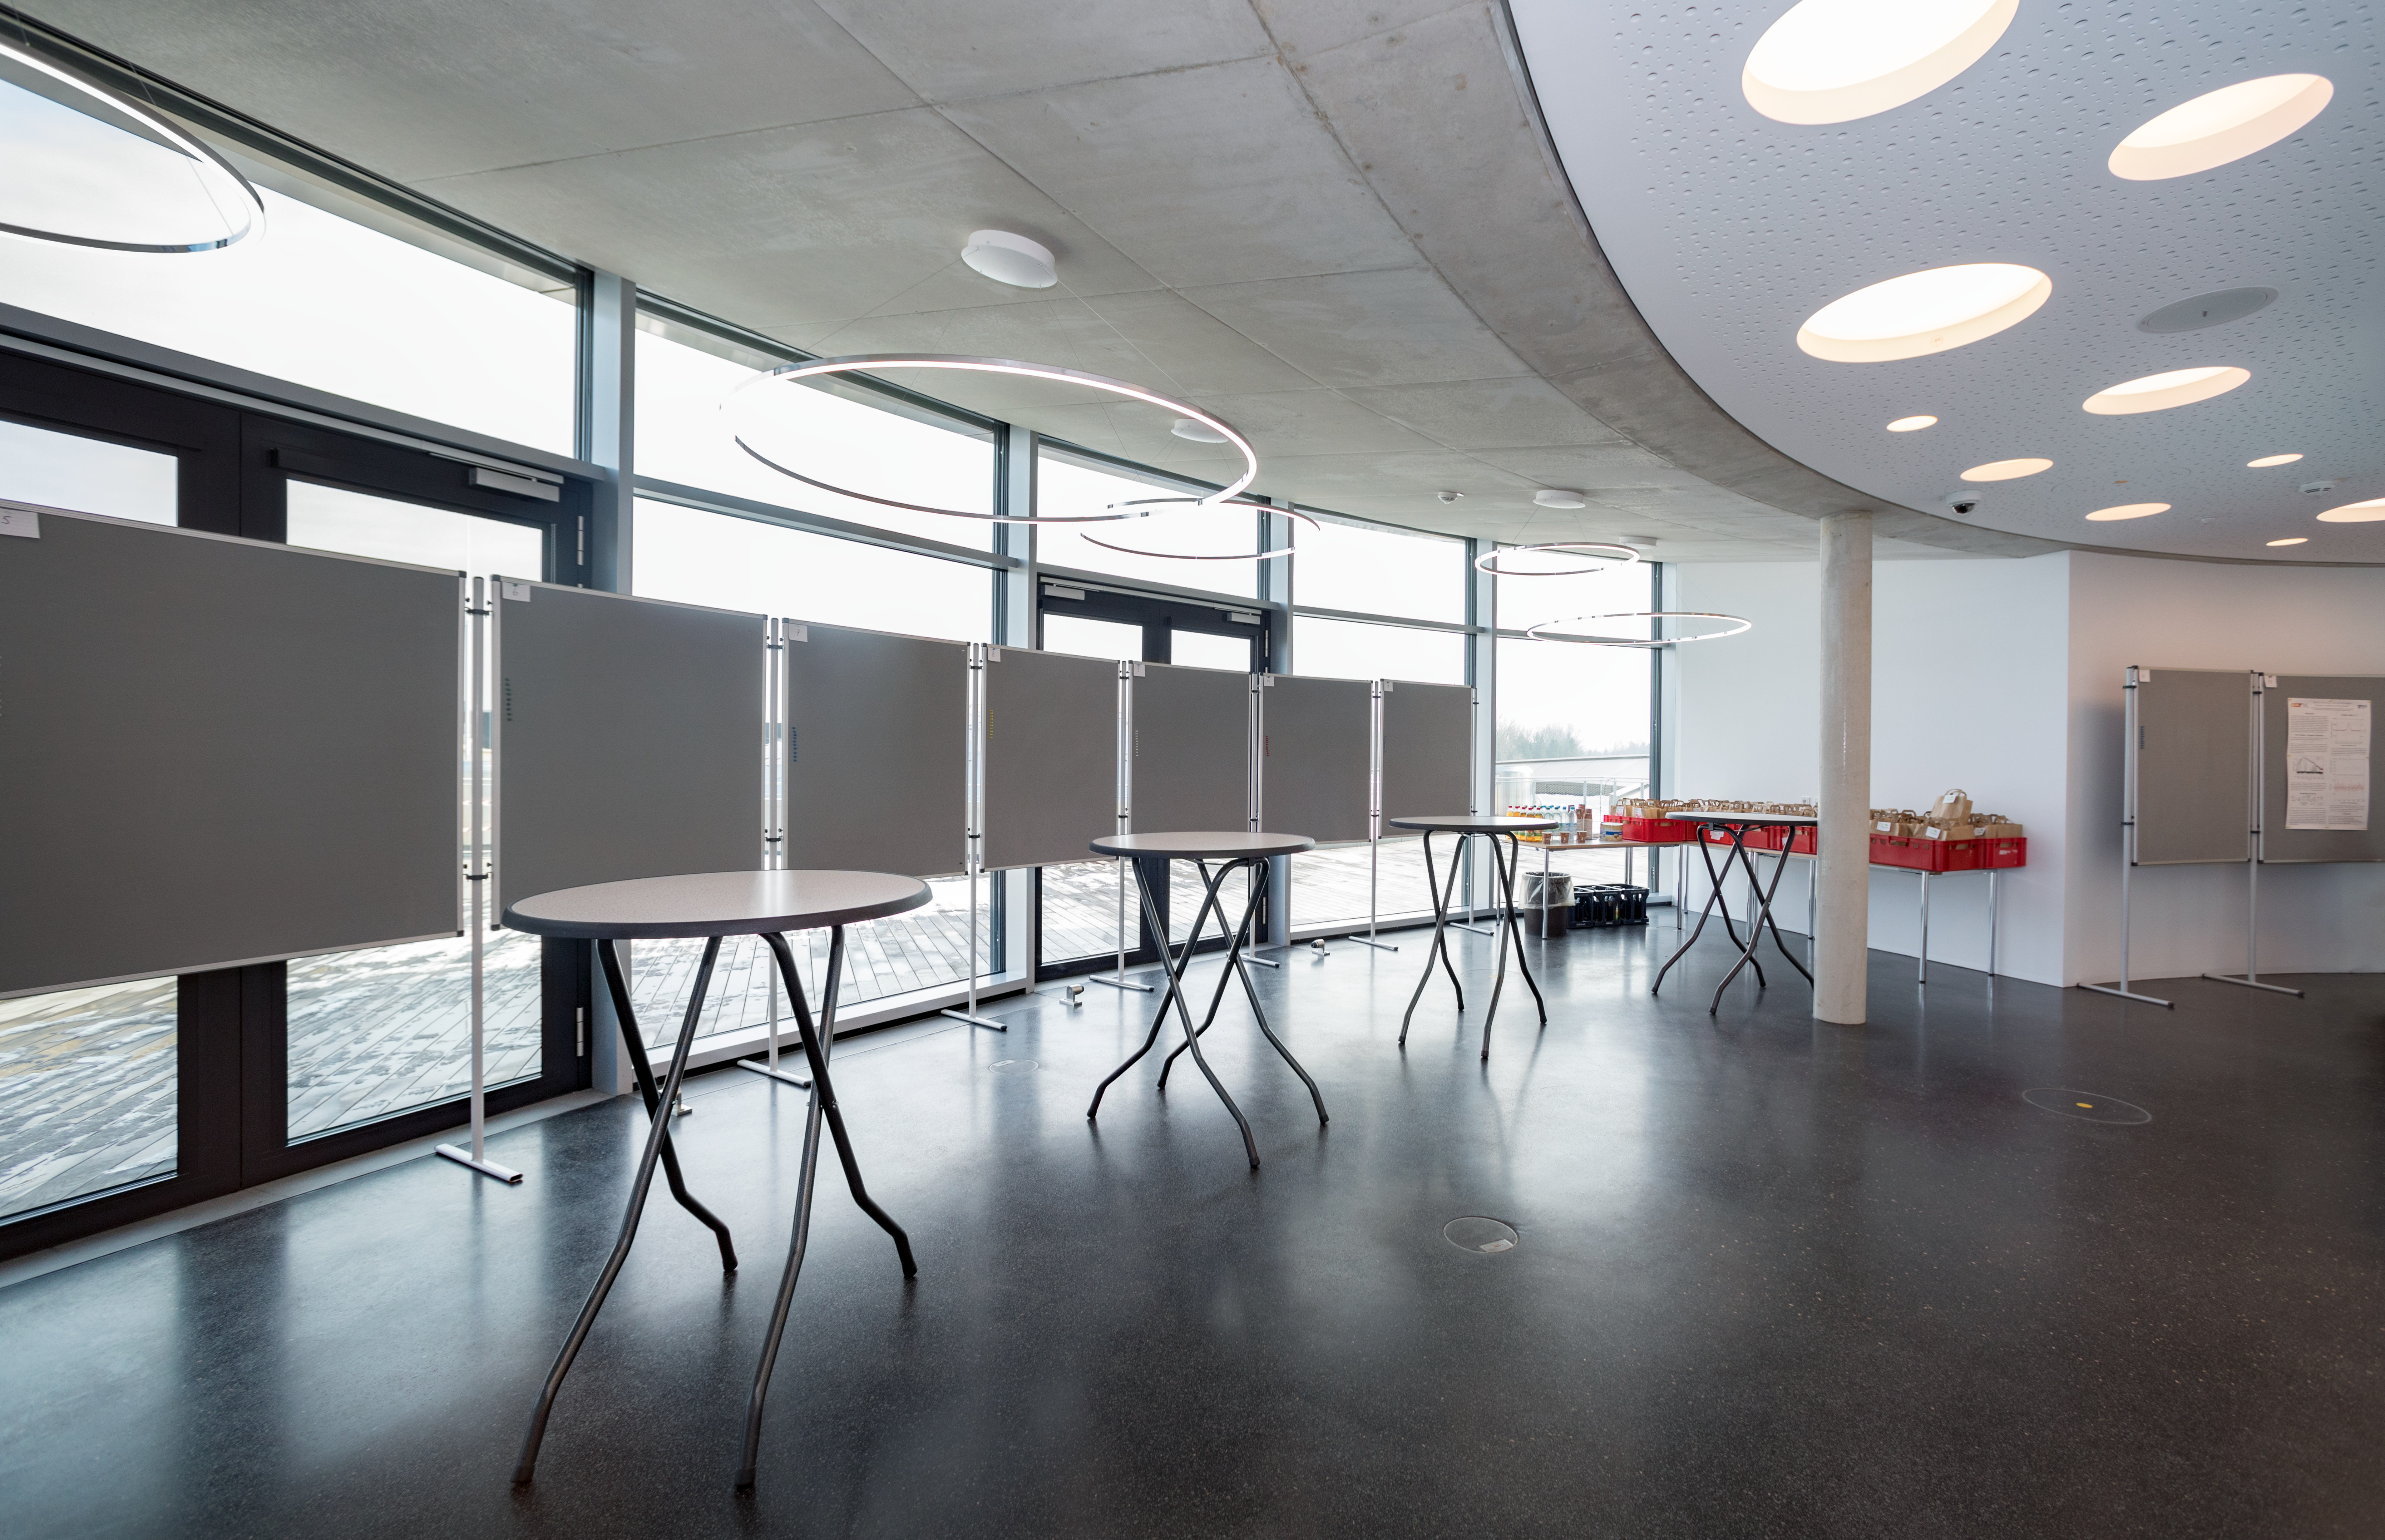

Preparations for a stellar workshop

From 5–9 March 2018, a workshop took place on imaging stellar surfaces. The workshop aimed to bring together observers from different techniques and wavelengths, and theoreticians working on stellar atmospheres and stellar structure. The ESO Supernova Planetariumm & Visitor Centre was the location for this workshop and here we see the boards in preparation for the astronomers to show their work.

Credit: ESO/M.Zamani